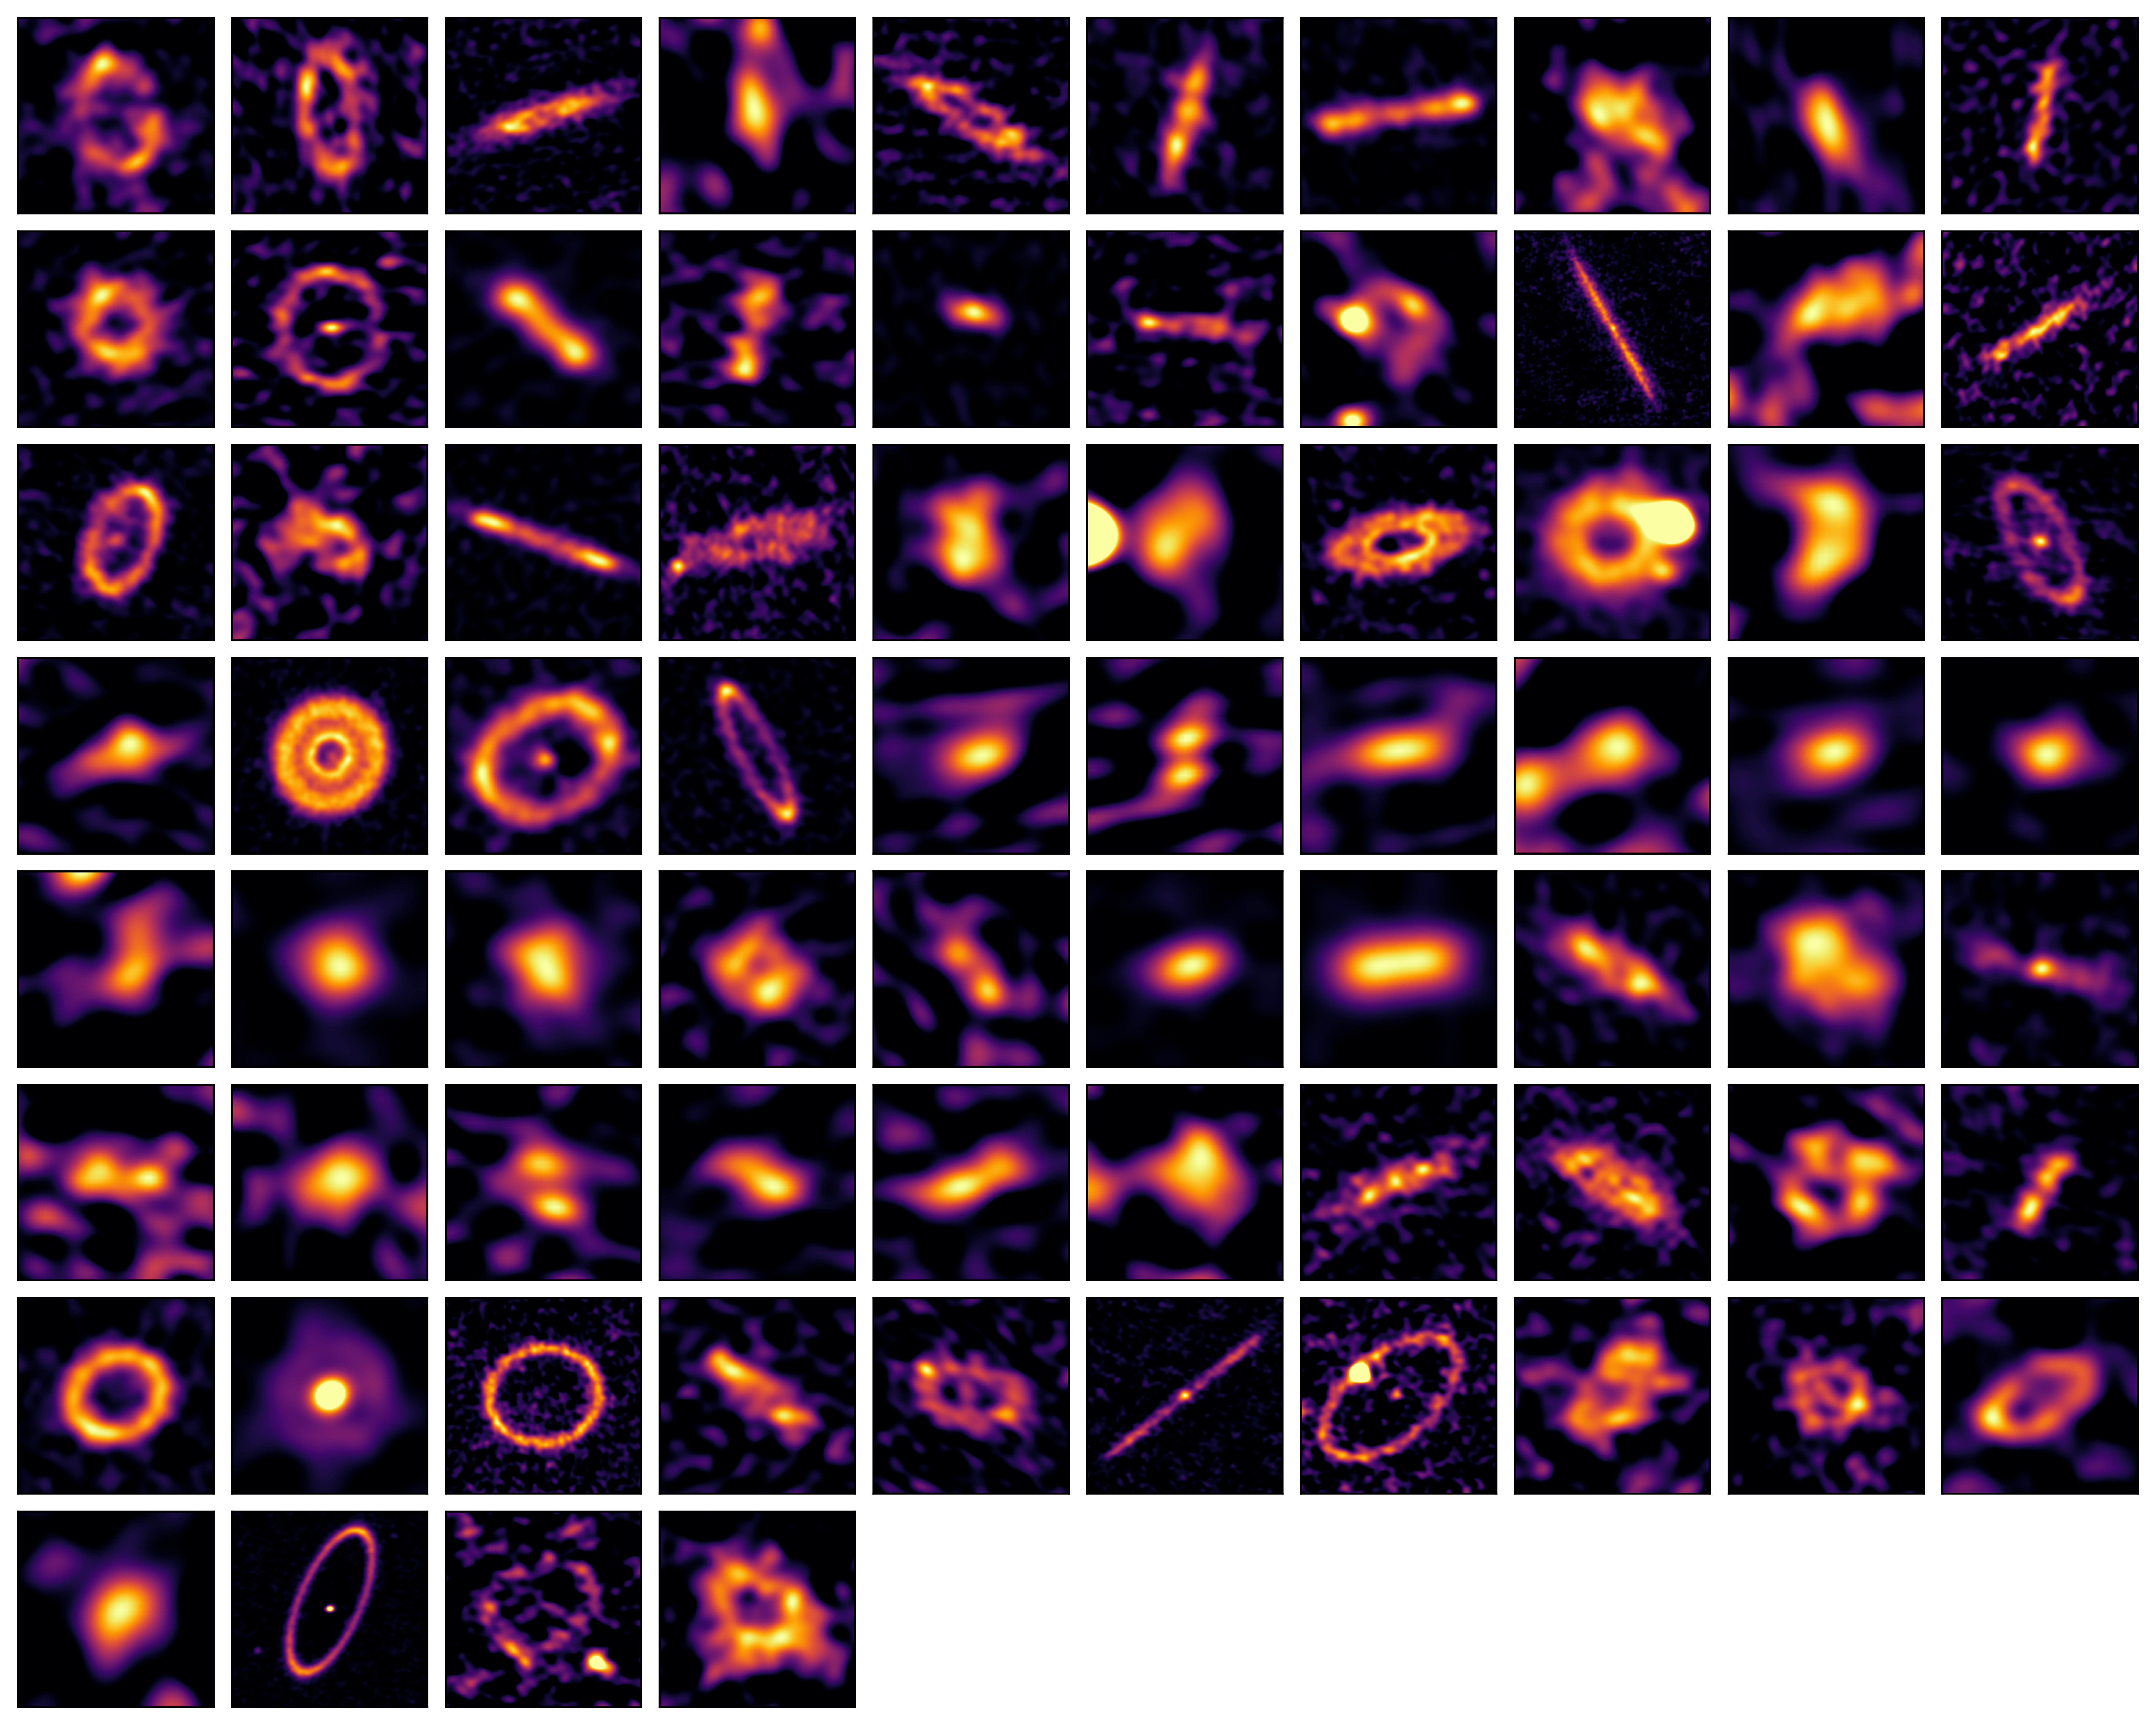

REASONS_comboplot_full_nonames

The 74 exocomet belts imaged by ALMA’s REASONS survey, showing belts of all shapes, sizes and ages.

Credit: ALMA (ESO/NAOJ/NRAO)/SMA/ L. Matrà et al.